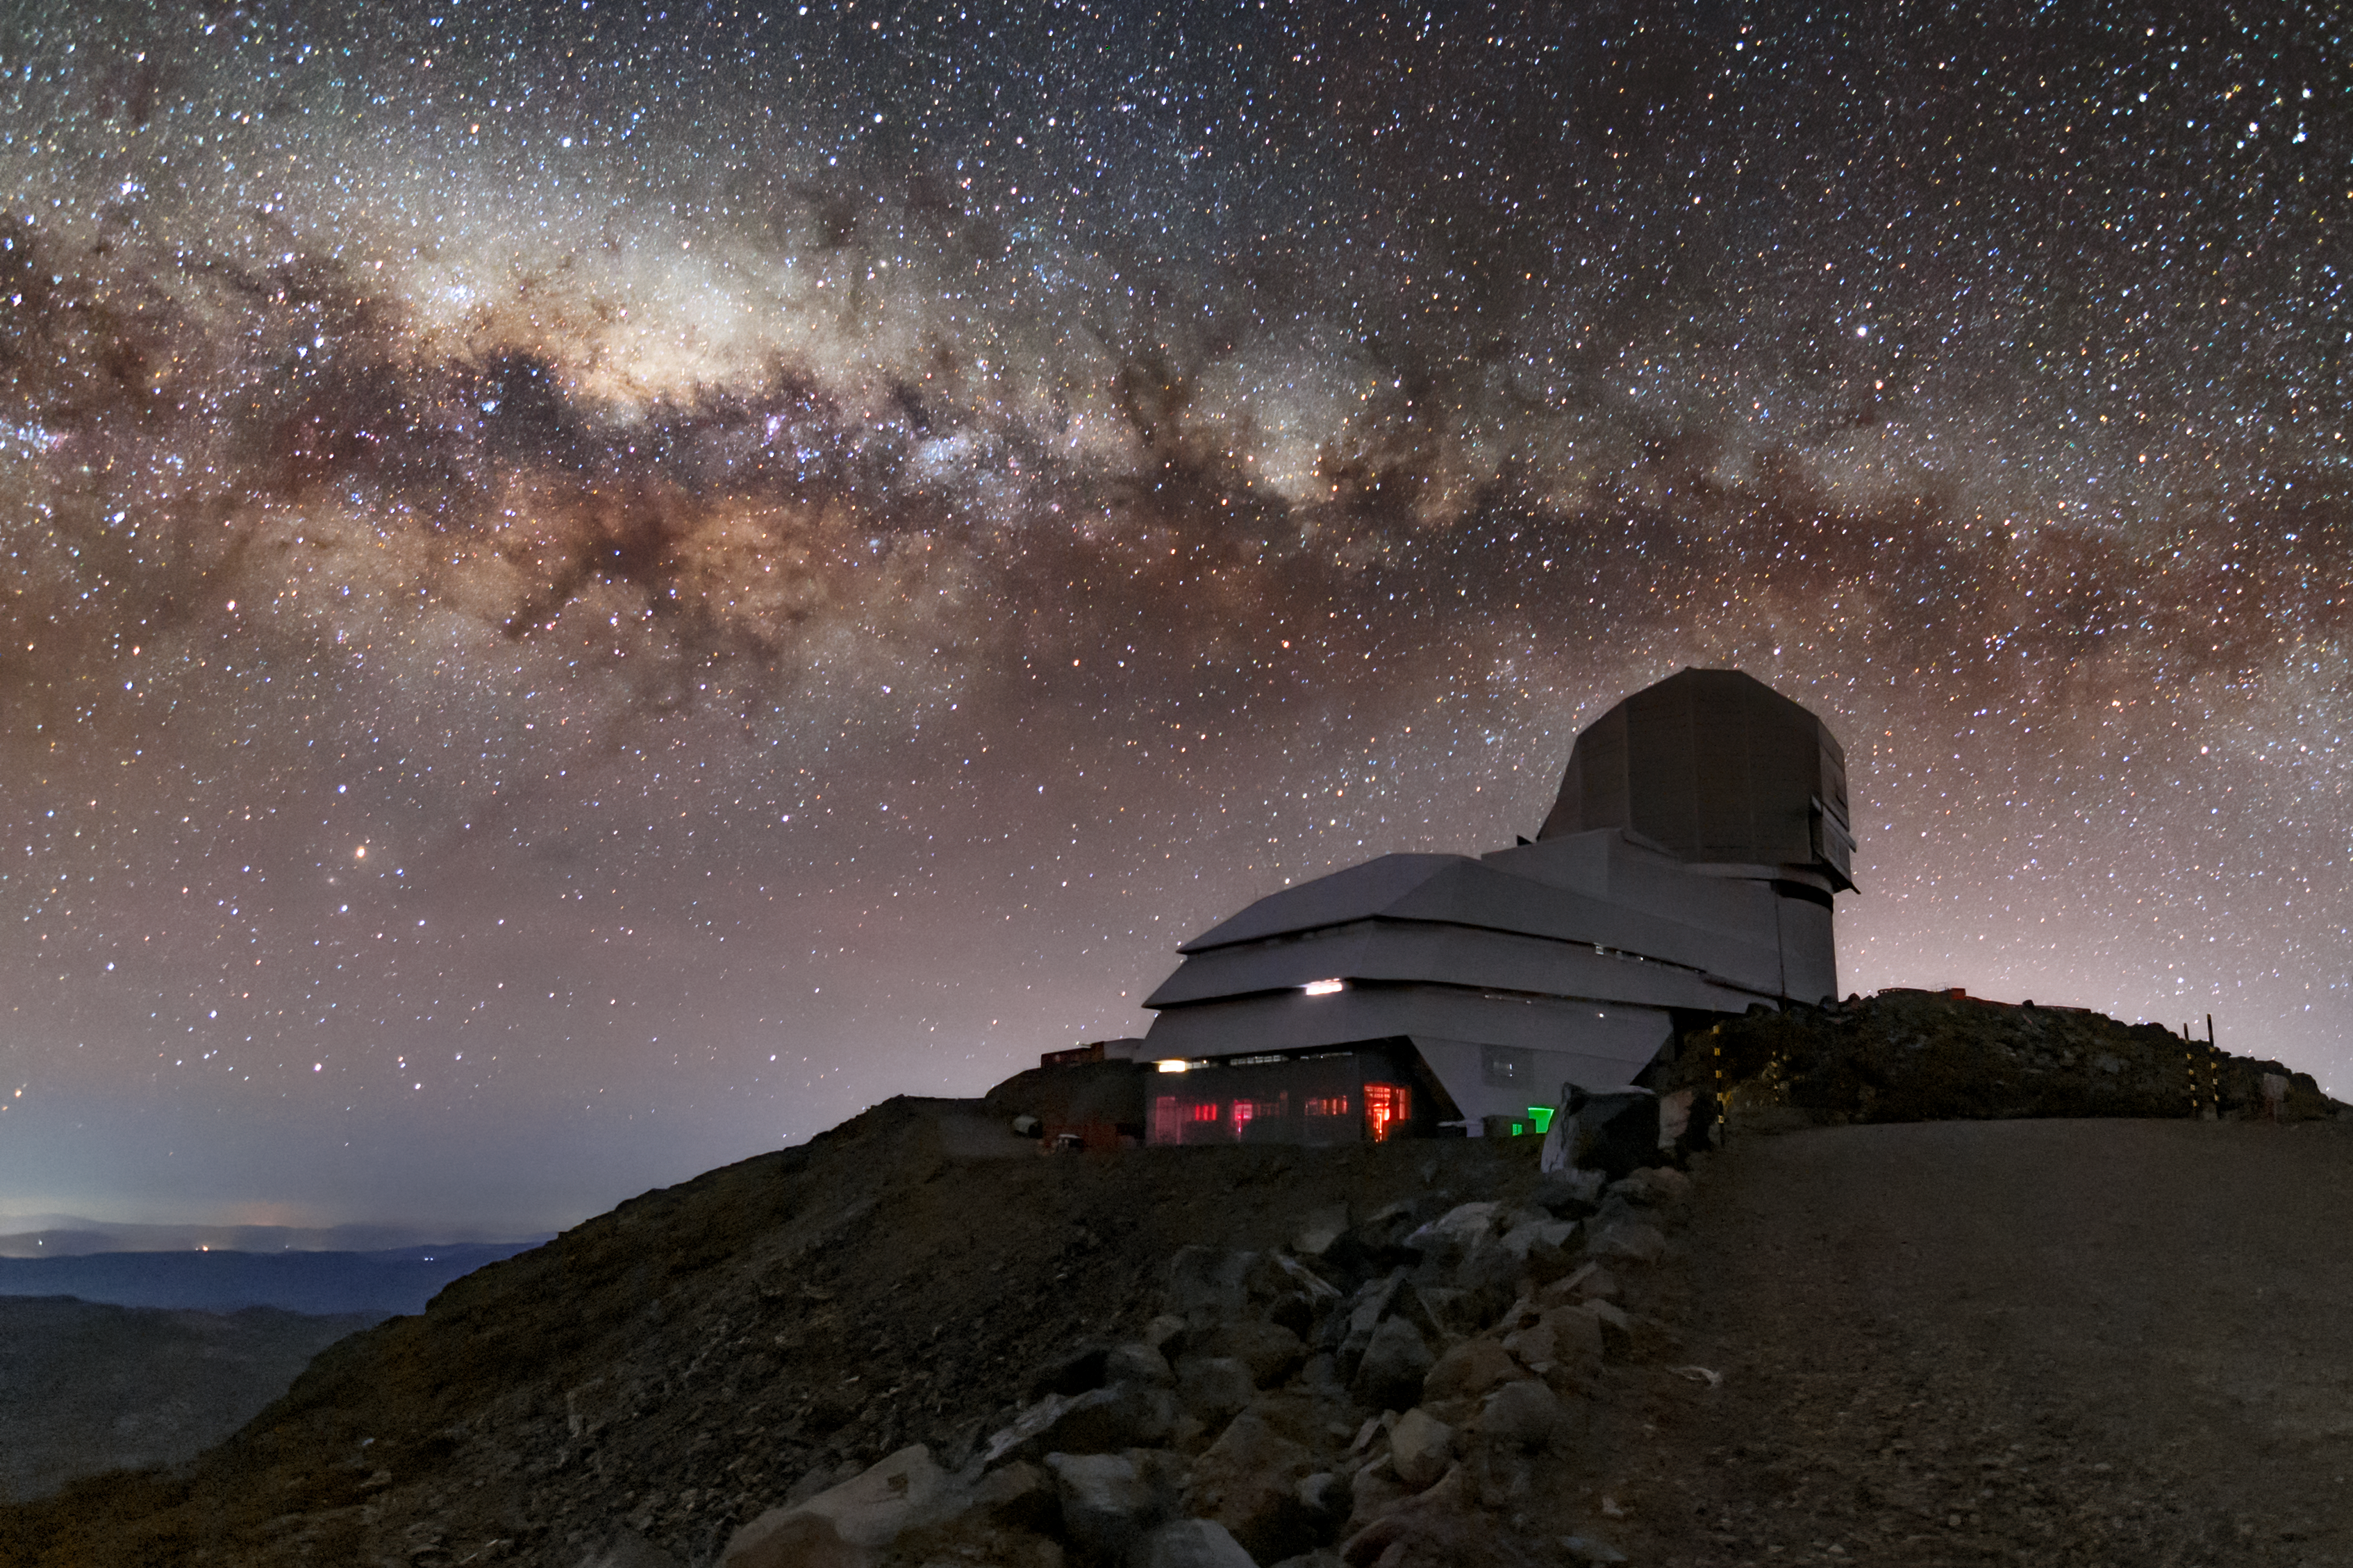

The Milky Way over Rubin Observatory

In this photo, the Milky Way is visible rising above the Vera C. Rubin Observatory.

Credit: Vera C. Rubin Observatory/NOIRLab/AURA/NSF